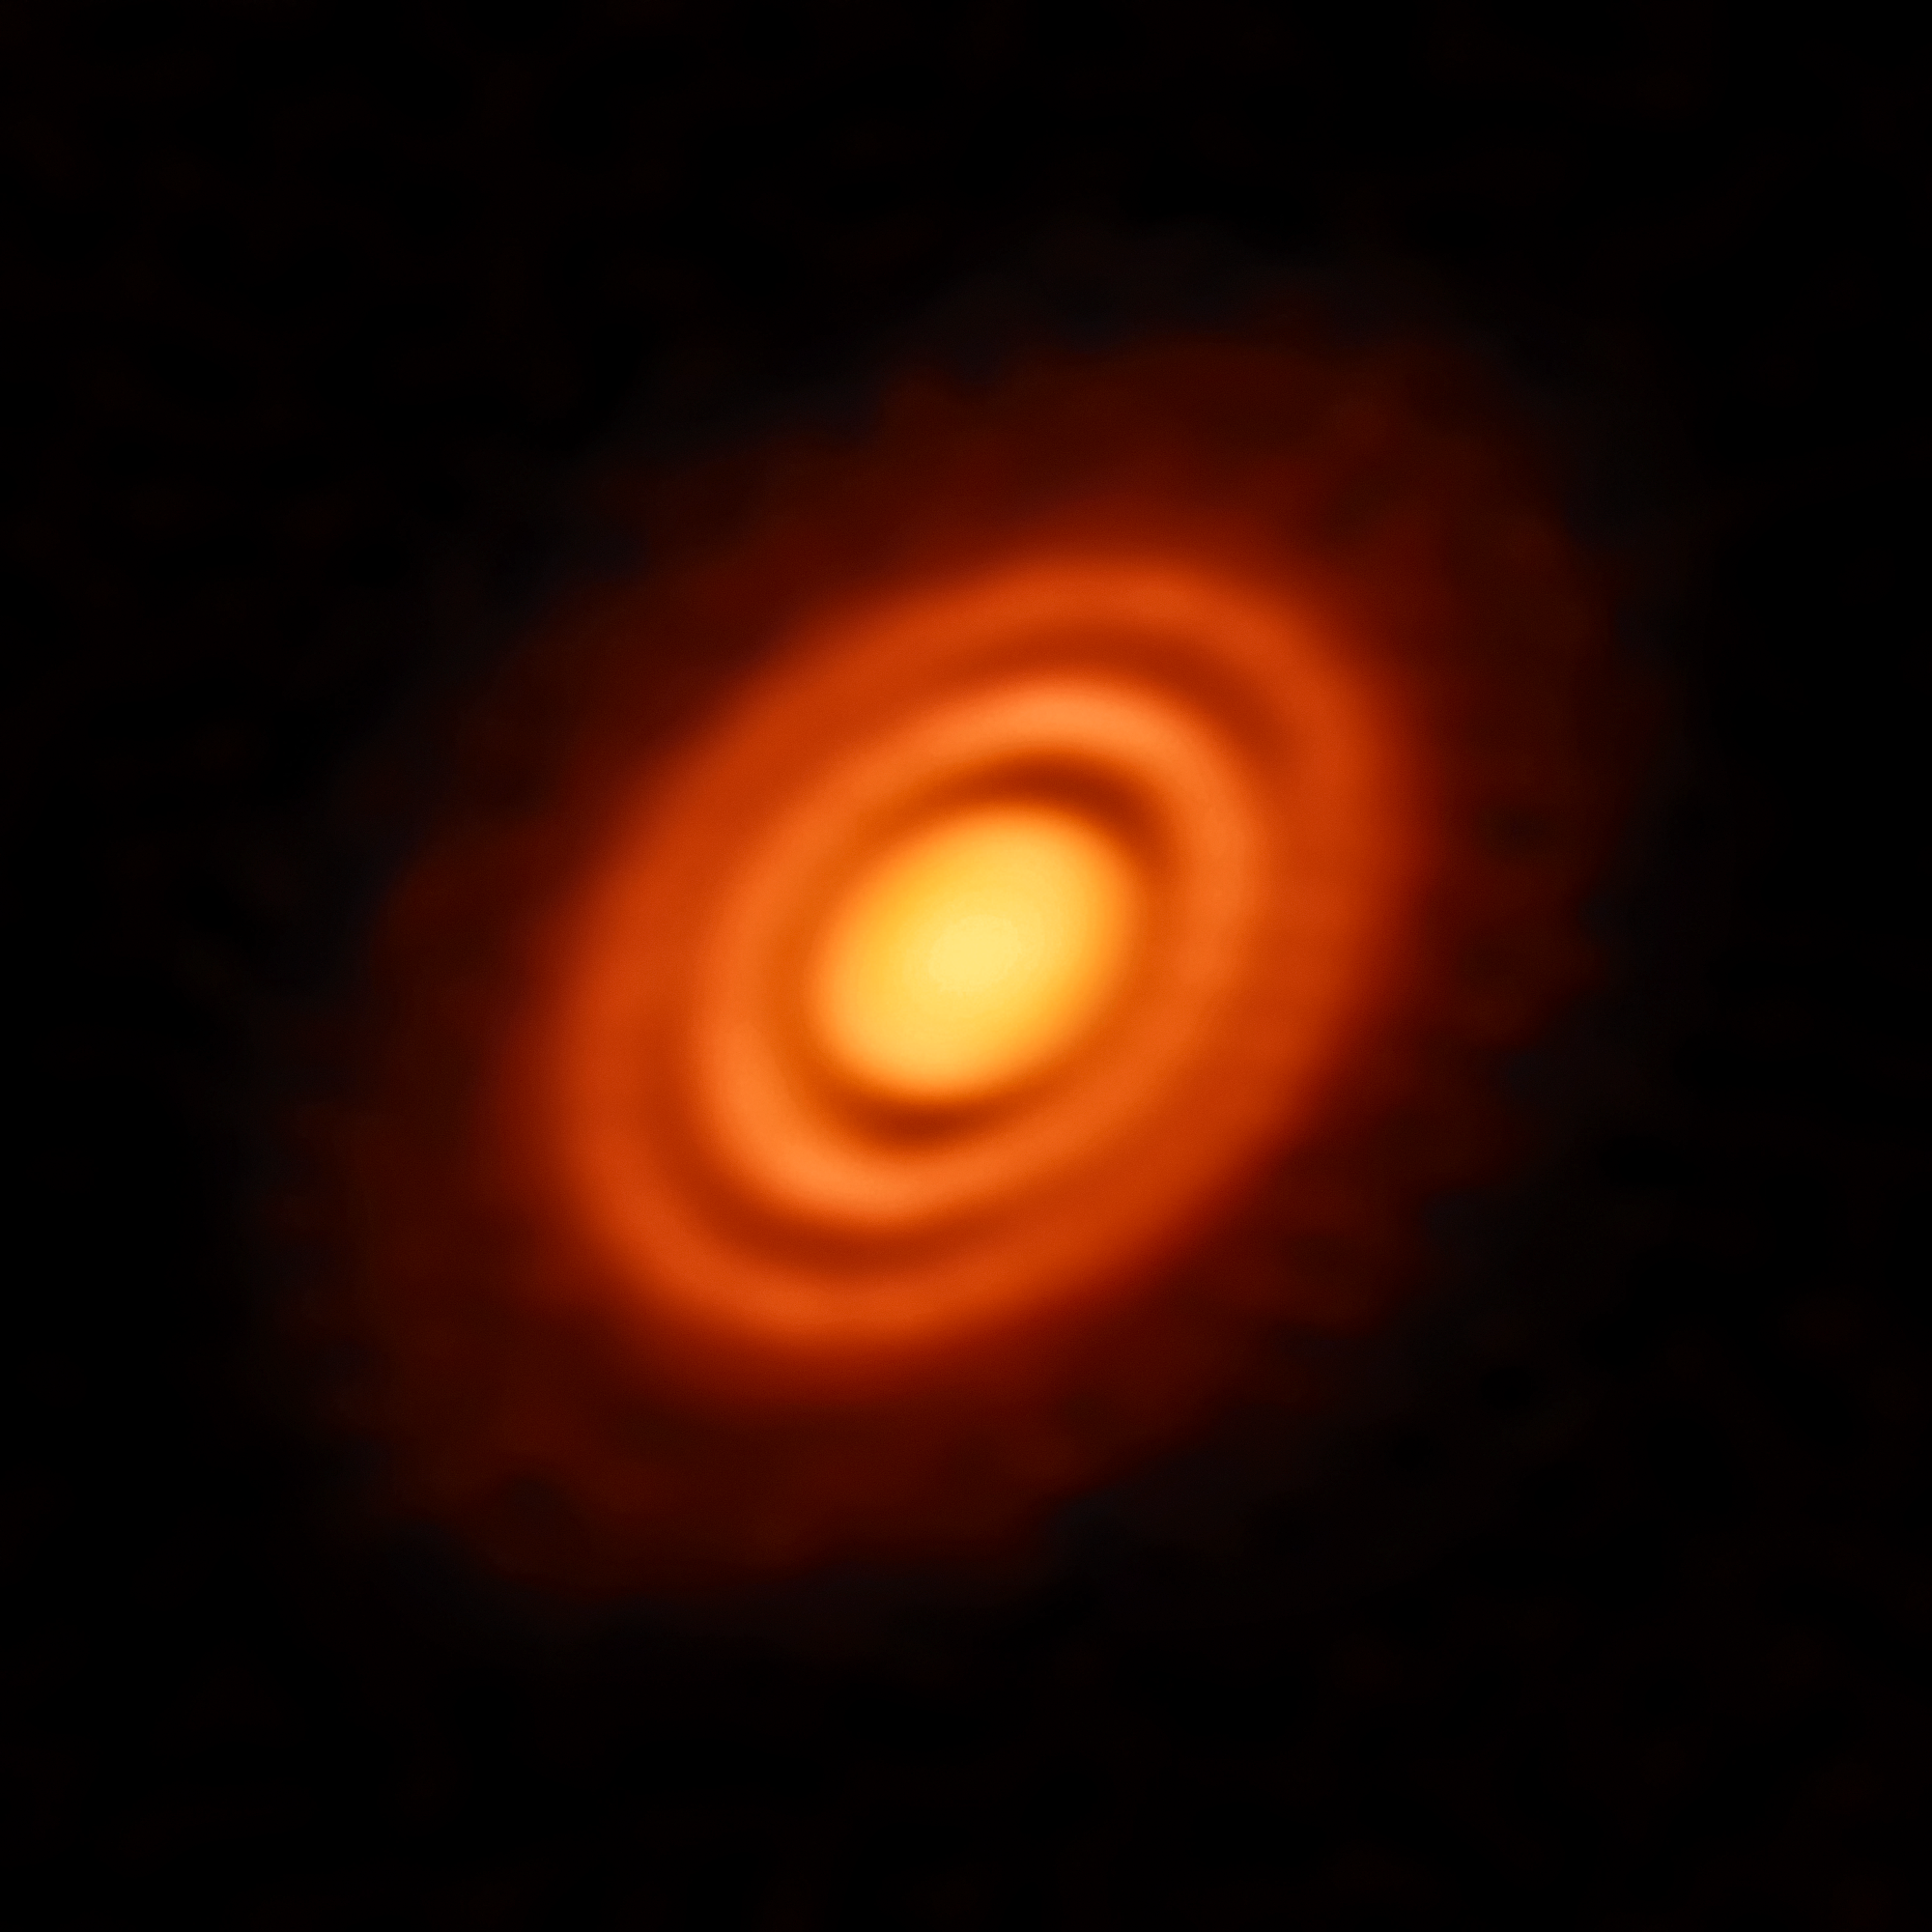

Planets in the making

Our Solar System formed out of a huge, primordial cloud of gas and dust. The vast majority of that cloud formed the Sun, while the leftover disc of rotating material around it eventually coalesced into the orbiting planets we know — and live on — today.

Astronomers can observe similar processes happening around other stars in the cosmos. This splendid Picture of the Week shows a disc of rotating, leftover material surrounding the young star HD 163296. Using the observing power of the Atacama Large Millimeter/submillimeter Array (ALMA) in Chile, astronomers have been able to discern specific features in the disc, including concentric rings of material surrounding the central star. They were even able to use ALMA to obtain high-resolution measurements of the gas and dust constituents of the disc. With these data they could infer key details of the formation history of this young stellar system.

The three gaps between the rings are likely due to a depletion of dust and in the middle and outer gaps astronomers also found a lower level of gas. The depletion of both dust and gas suggests the presence of newly formed planets, each around the mass of Saturn, carving out these gaps on their brand new orbits.

Credit: ESO, ALMA (ESO/NAOJ/NRAO); A. Isella; B. Saxton (NRAO/AUI/NSF)